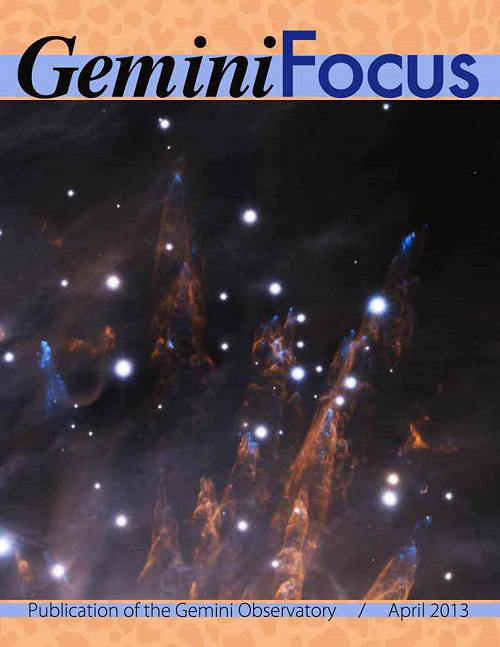

GeminiFocus cover, April 2013

Cover image of GeminiFocus, April 2013.

Credit: NOIRLab/Gemini Observatory/AURA/NSF